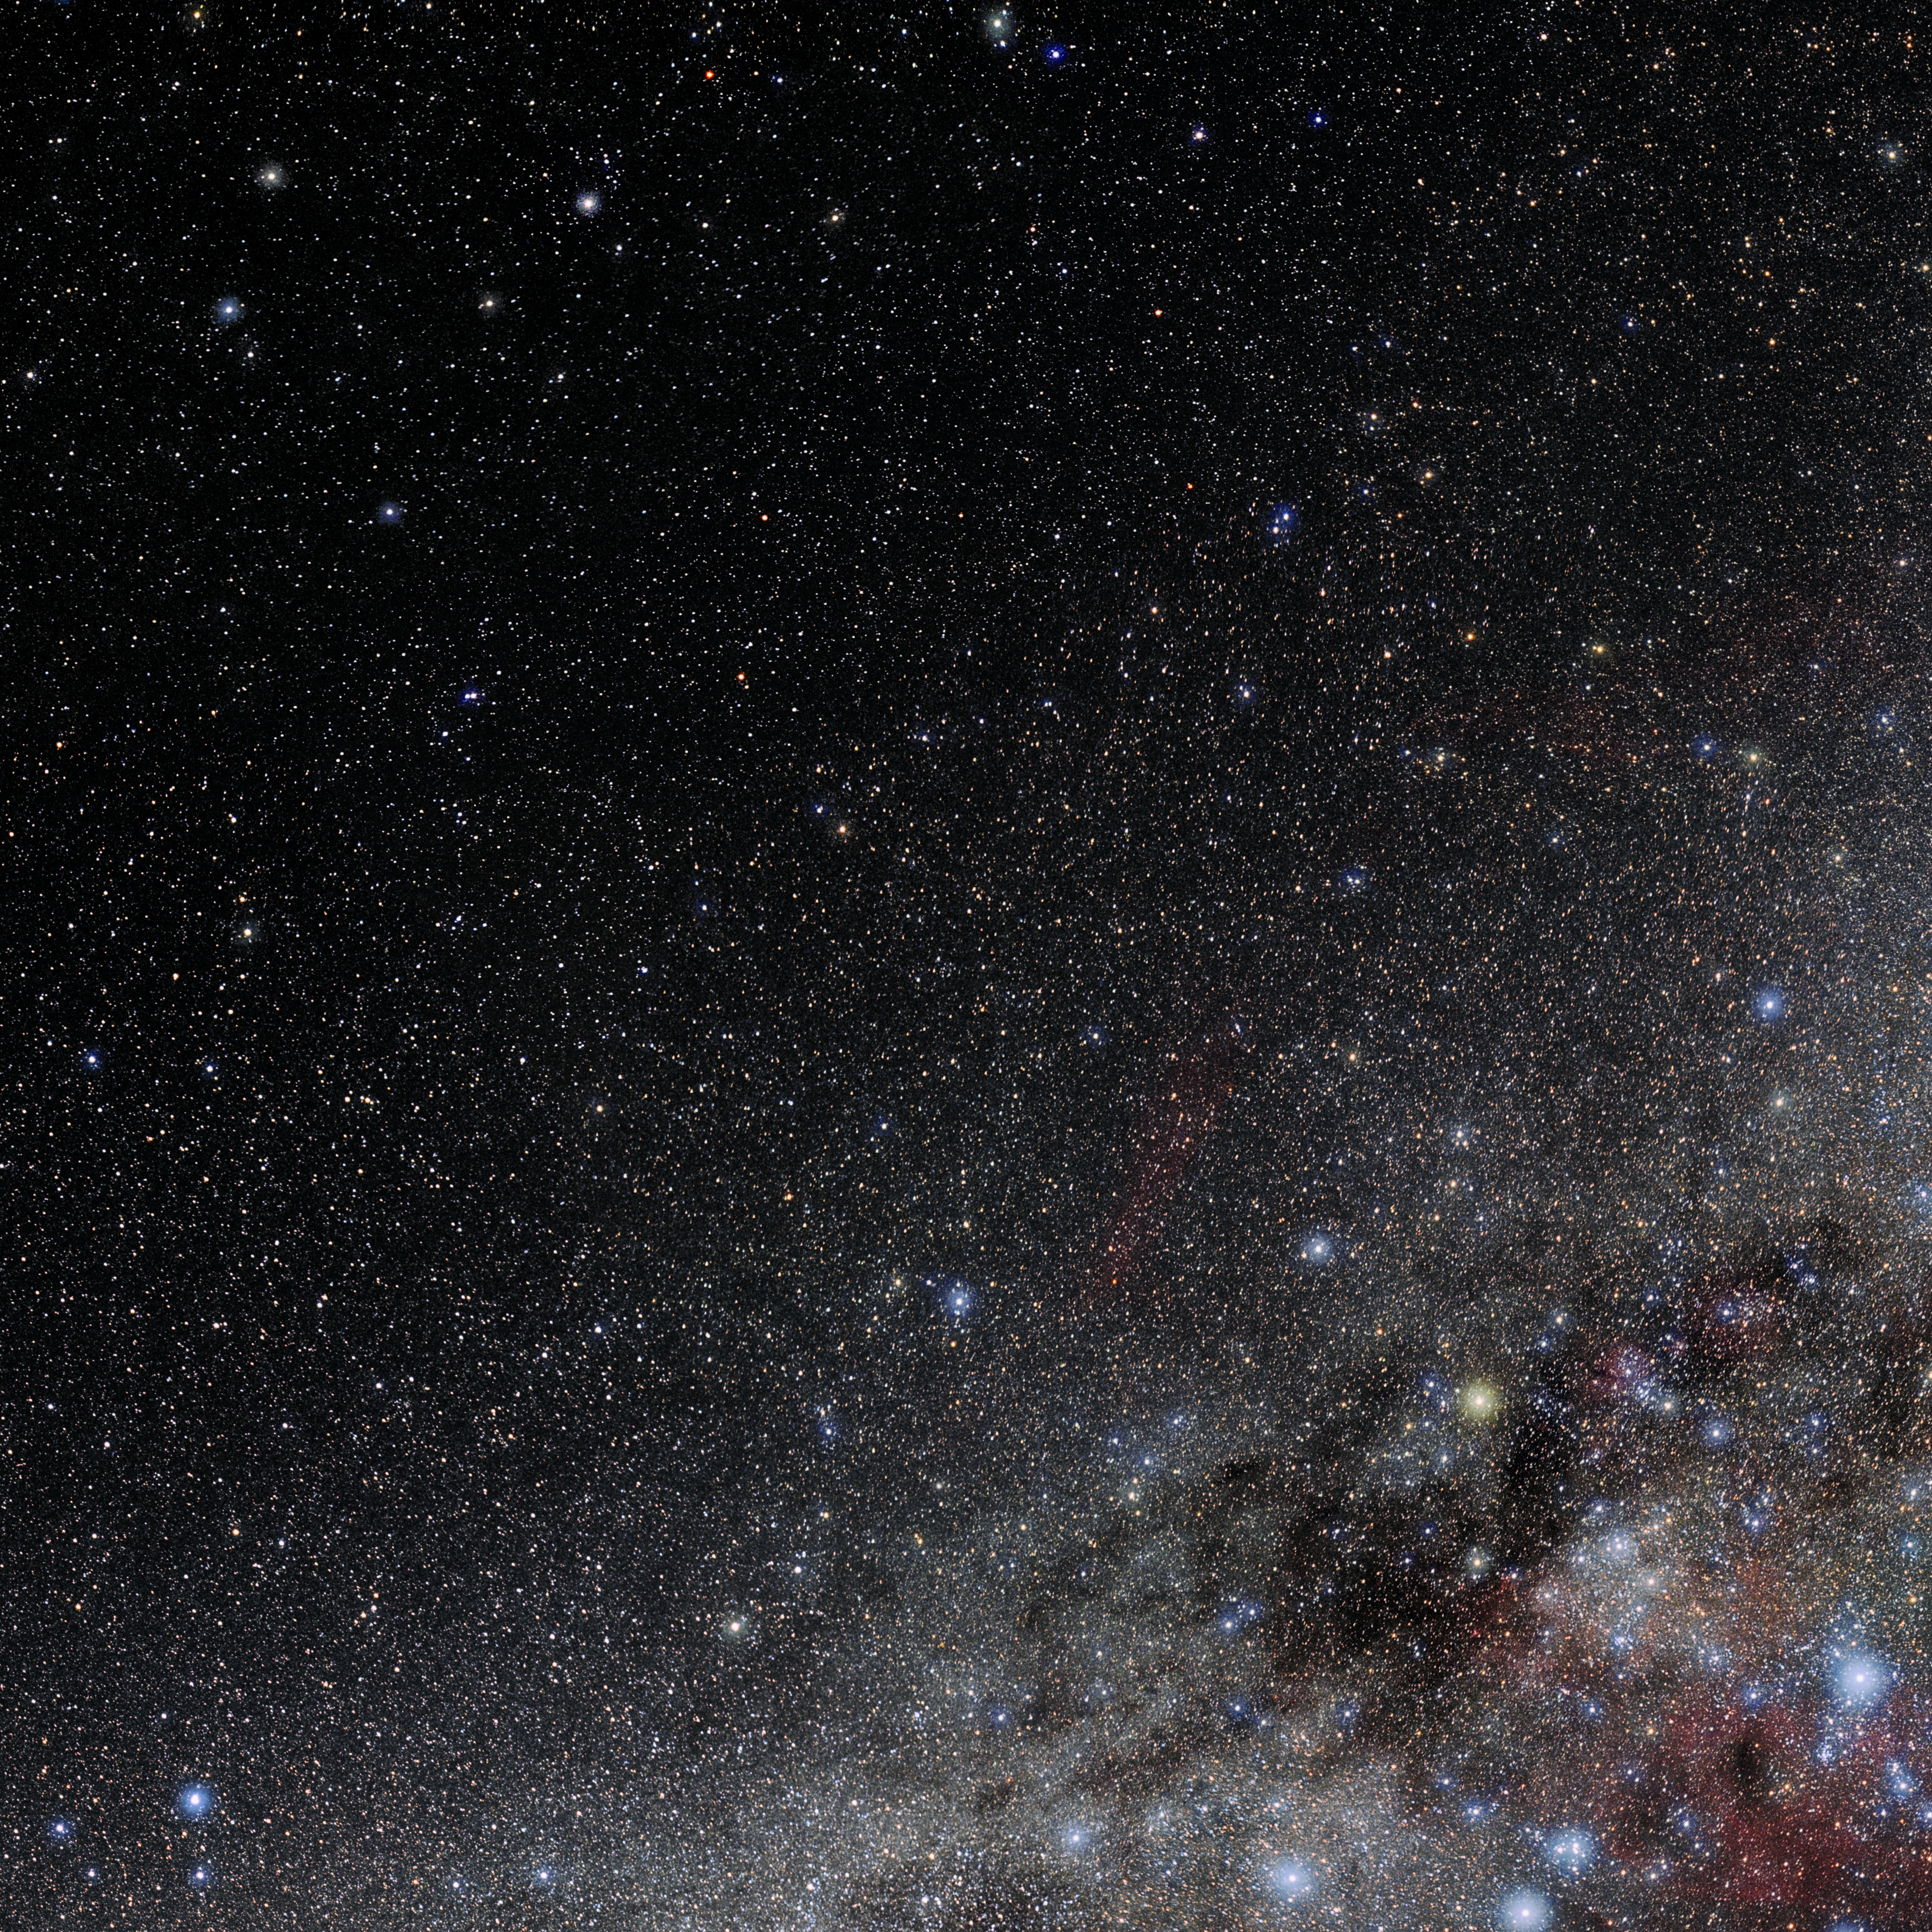

Antlia

Photo of the constellation Antlia produced by NOIRLab in collaboration with Eckhard Slawik, a German astrophotographer. Here is the annotated version.

Credit: E. Slawik/NOIRLab/NSF/AURA/M. Zamani